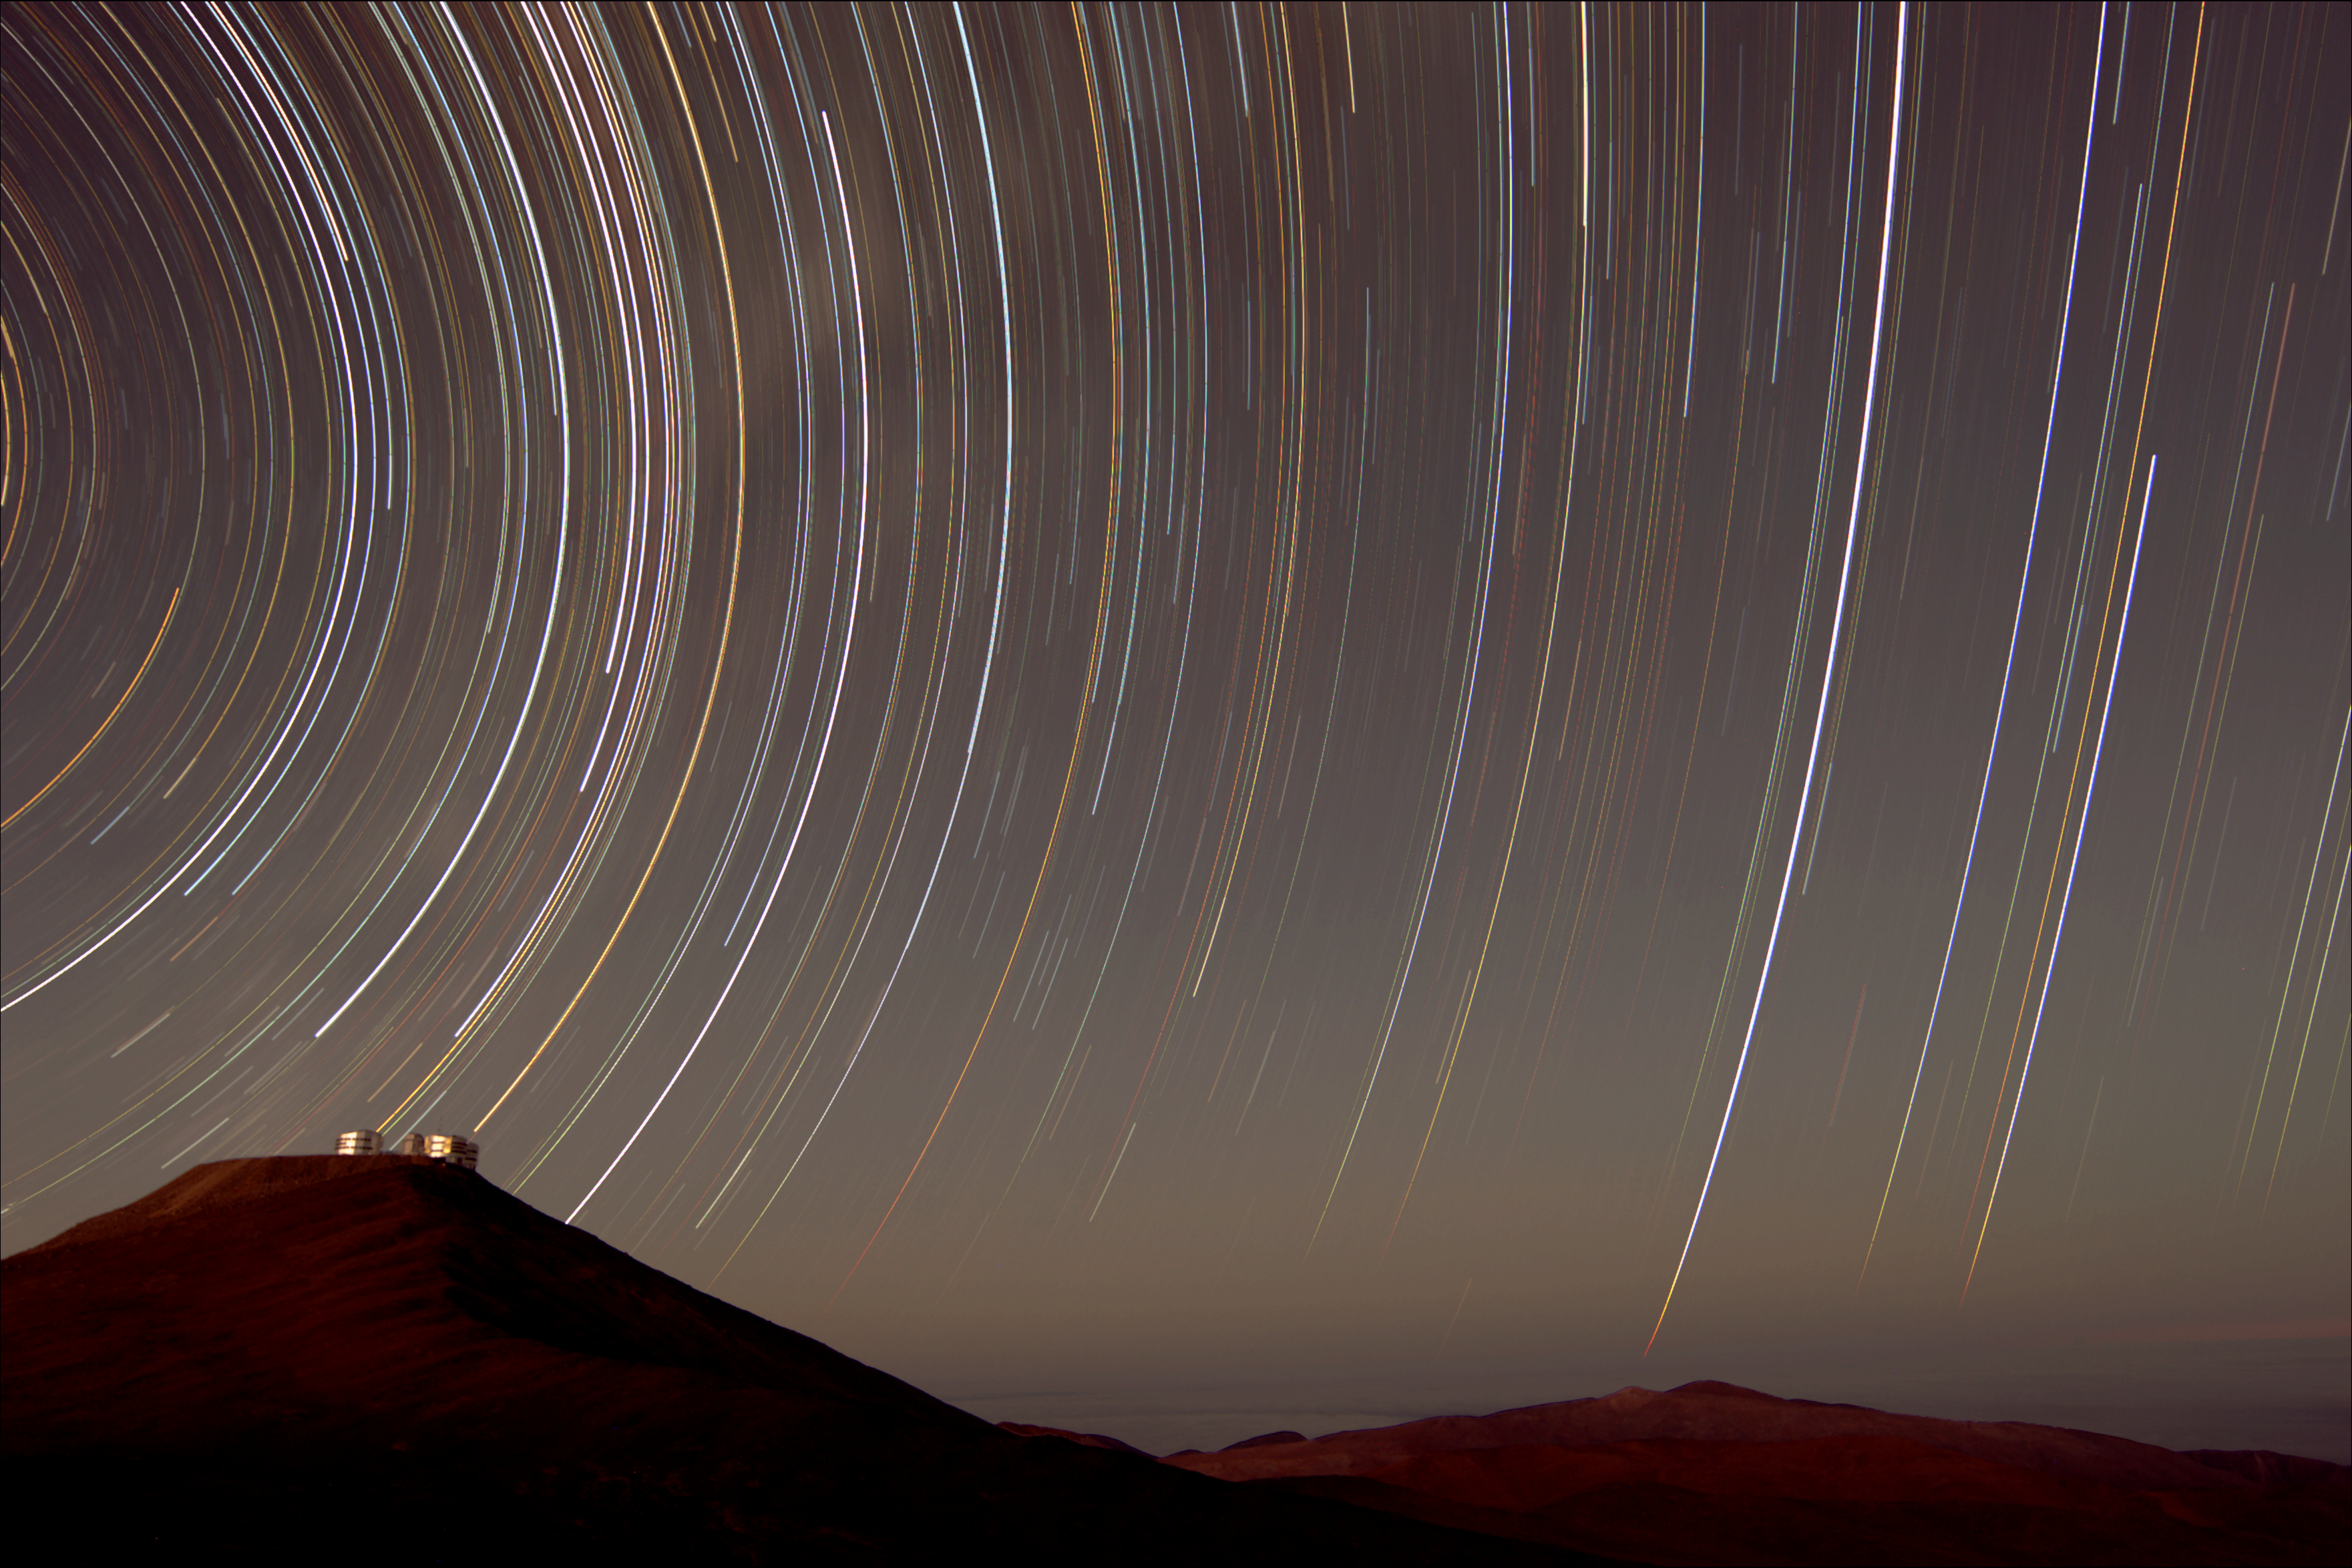

Paranal trail

Southern sky star trail and the Paranal Observatory in Chile.

Credit: ESO/S. Guisard (www.eso.org/~sguisard)